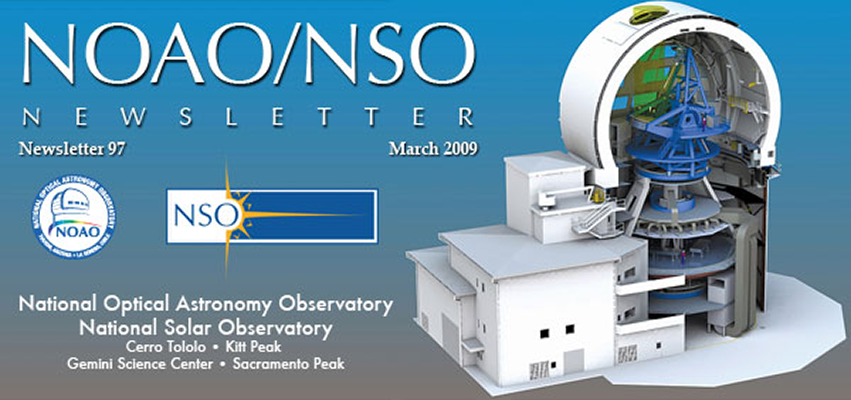

NOAO/NSO NewsletterMarch 2009

This issue highlights science being done with telescopes available through the broader "System" of telescope access, and includes articles on new and upcoming instruments for SOAR in Chile and WIYN on Kitt Peak.

Credit: LeEllen Phelps, NSO/AURA/NSF